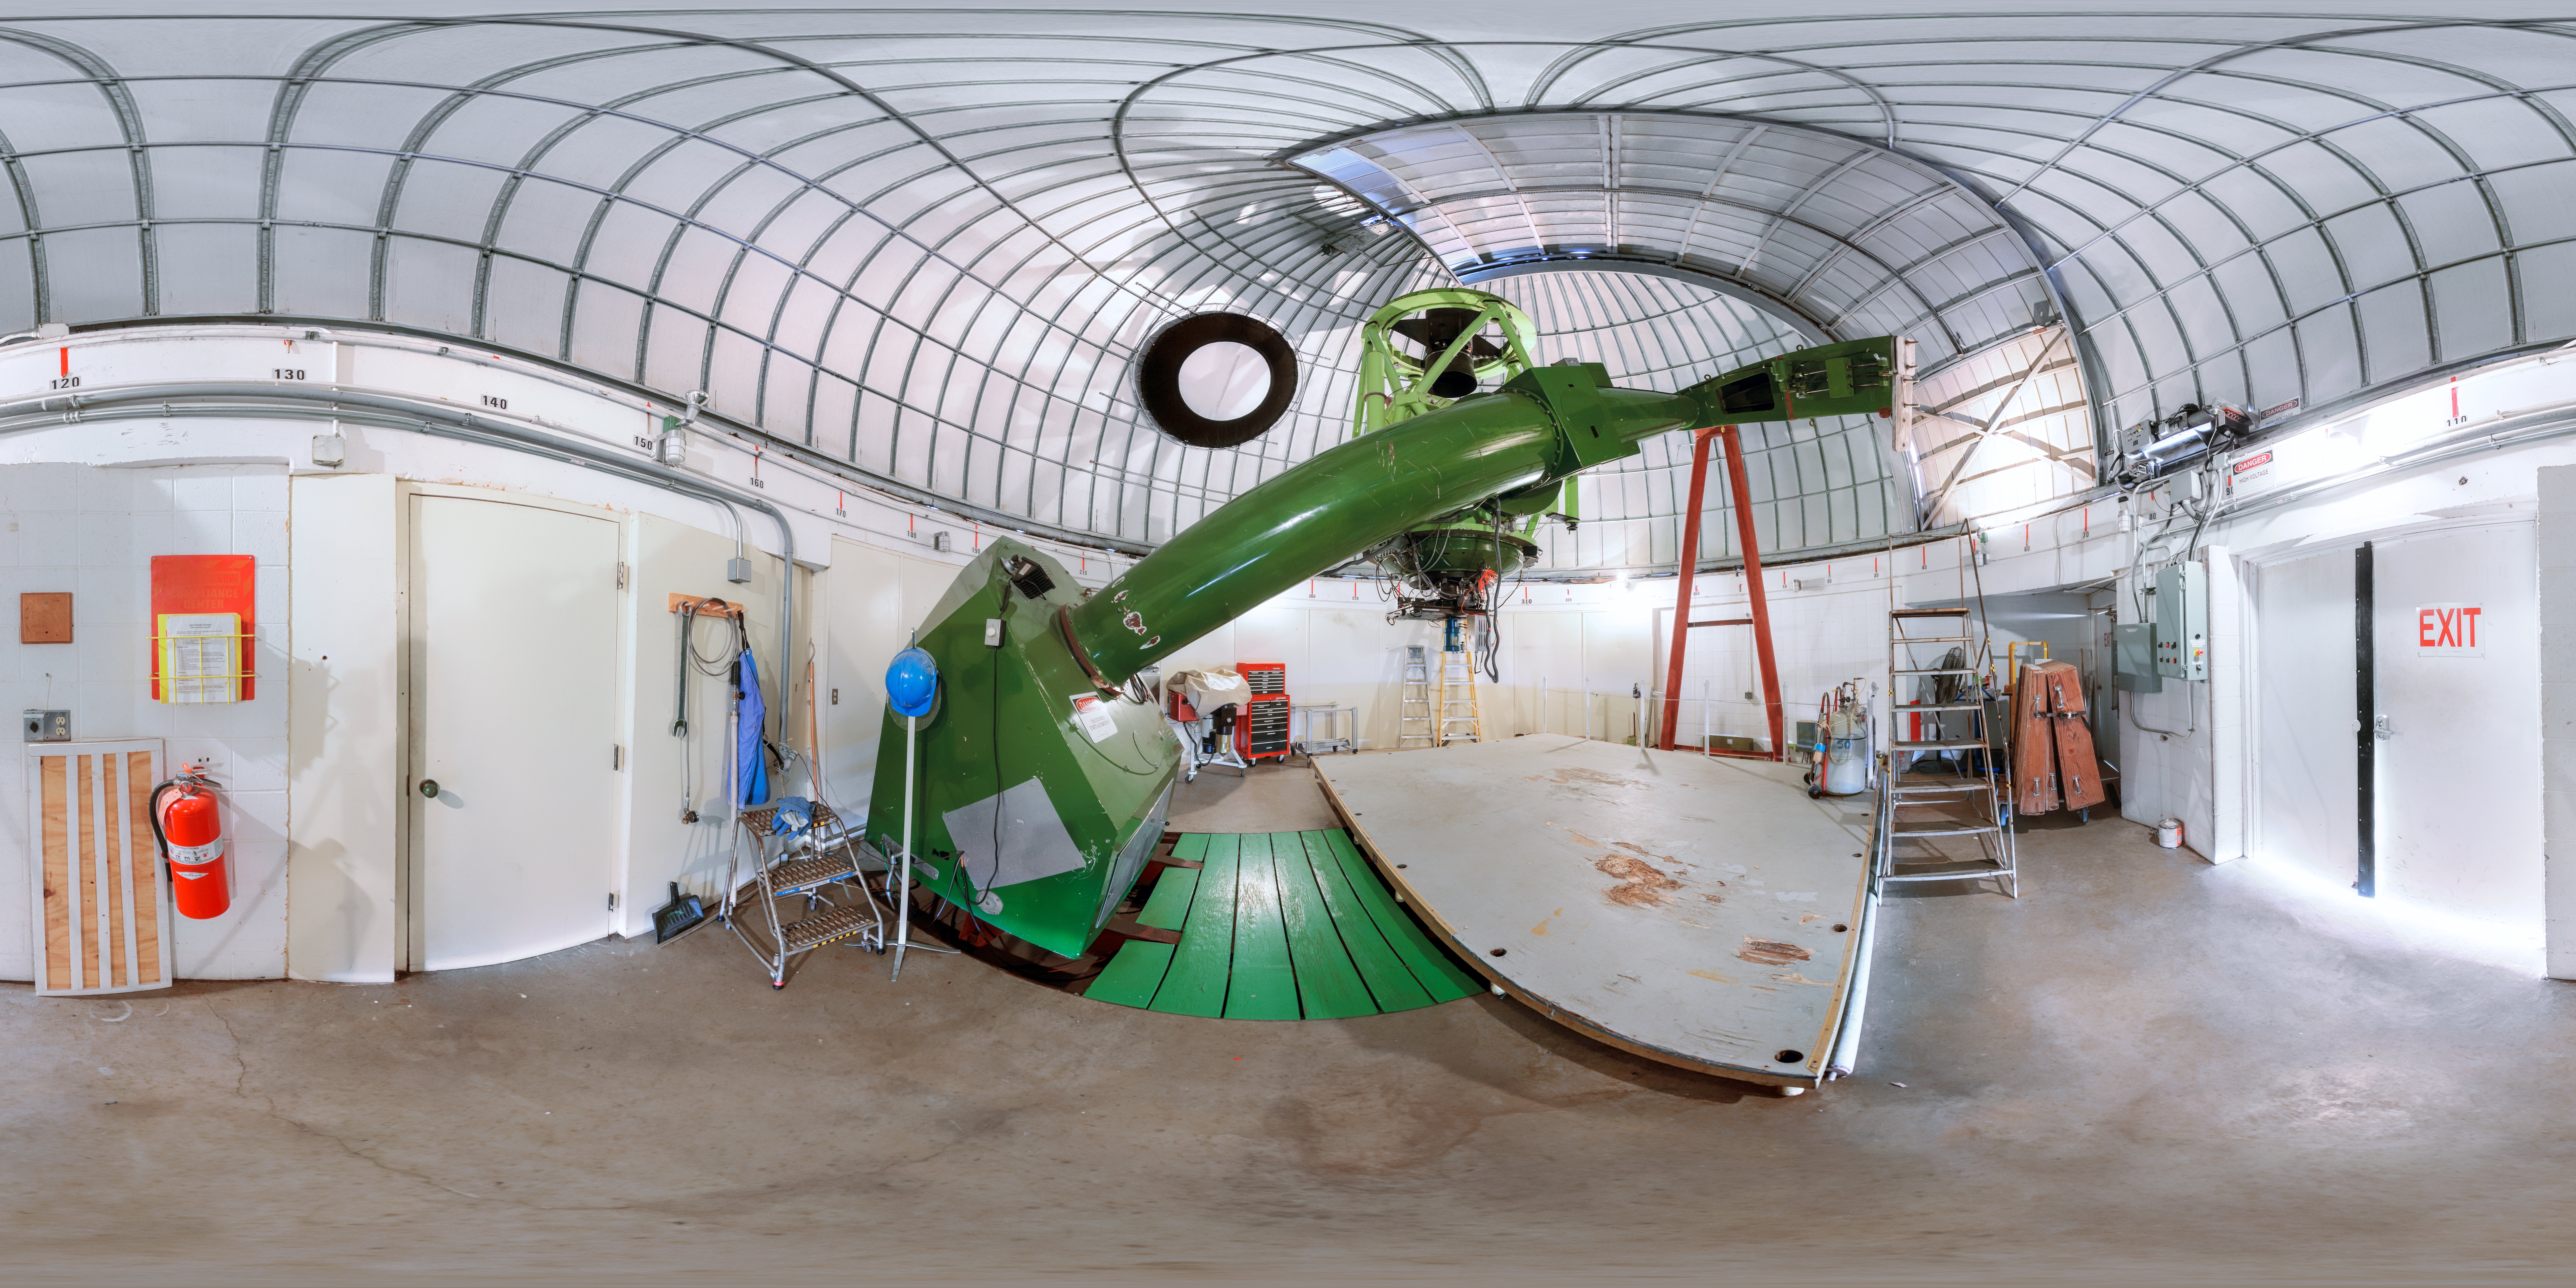

McGraw-Hill 1.3-meter Telescope Panorama

A 360-degree panorama view of the McGraw-Hill 1.3-meter Telescope at Kitt Peak National Observatory. A fisheye/fulldome version of this image can be found here.

Credit: NOIRLab/AURA/NSF/P. Horálek